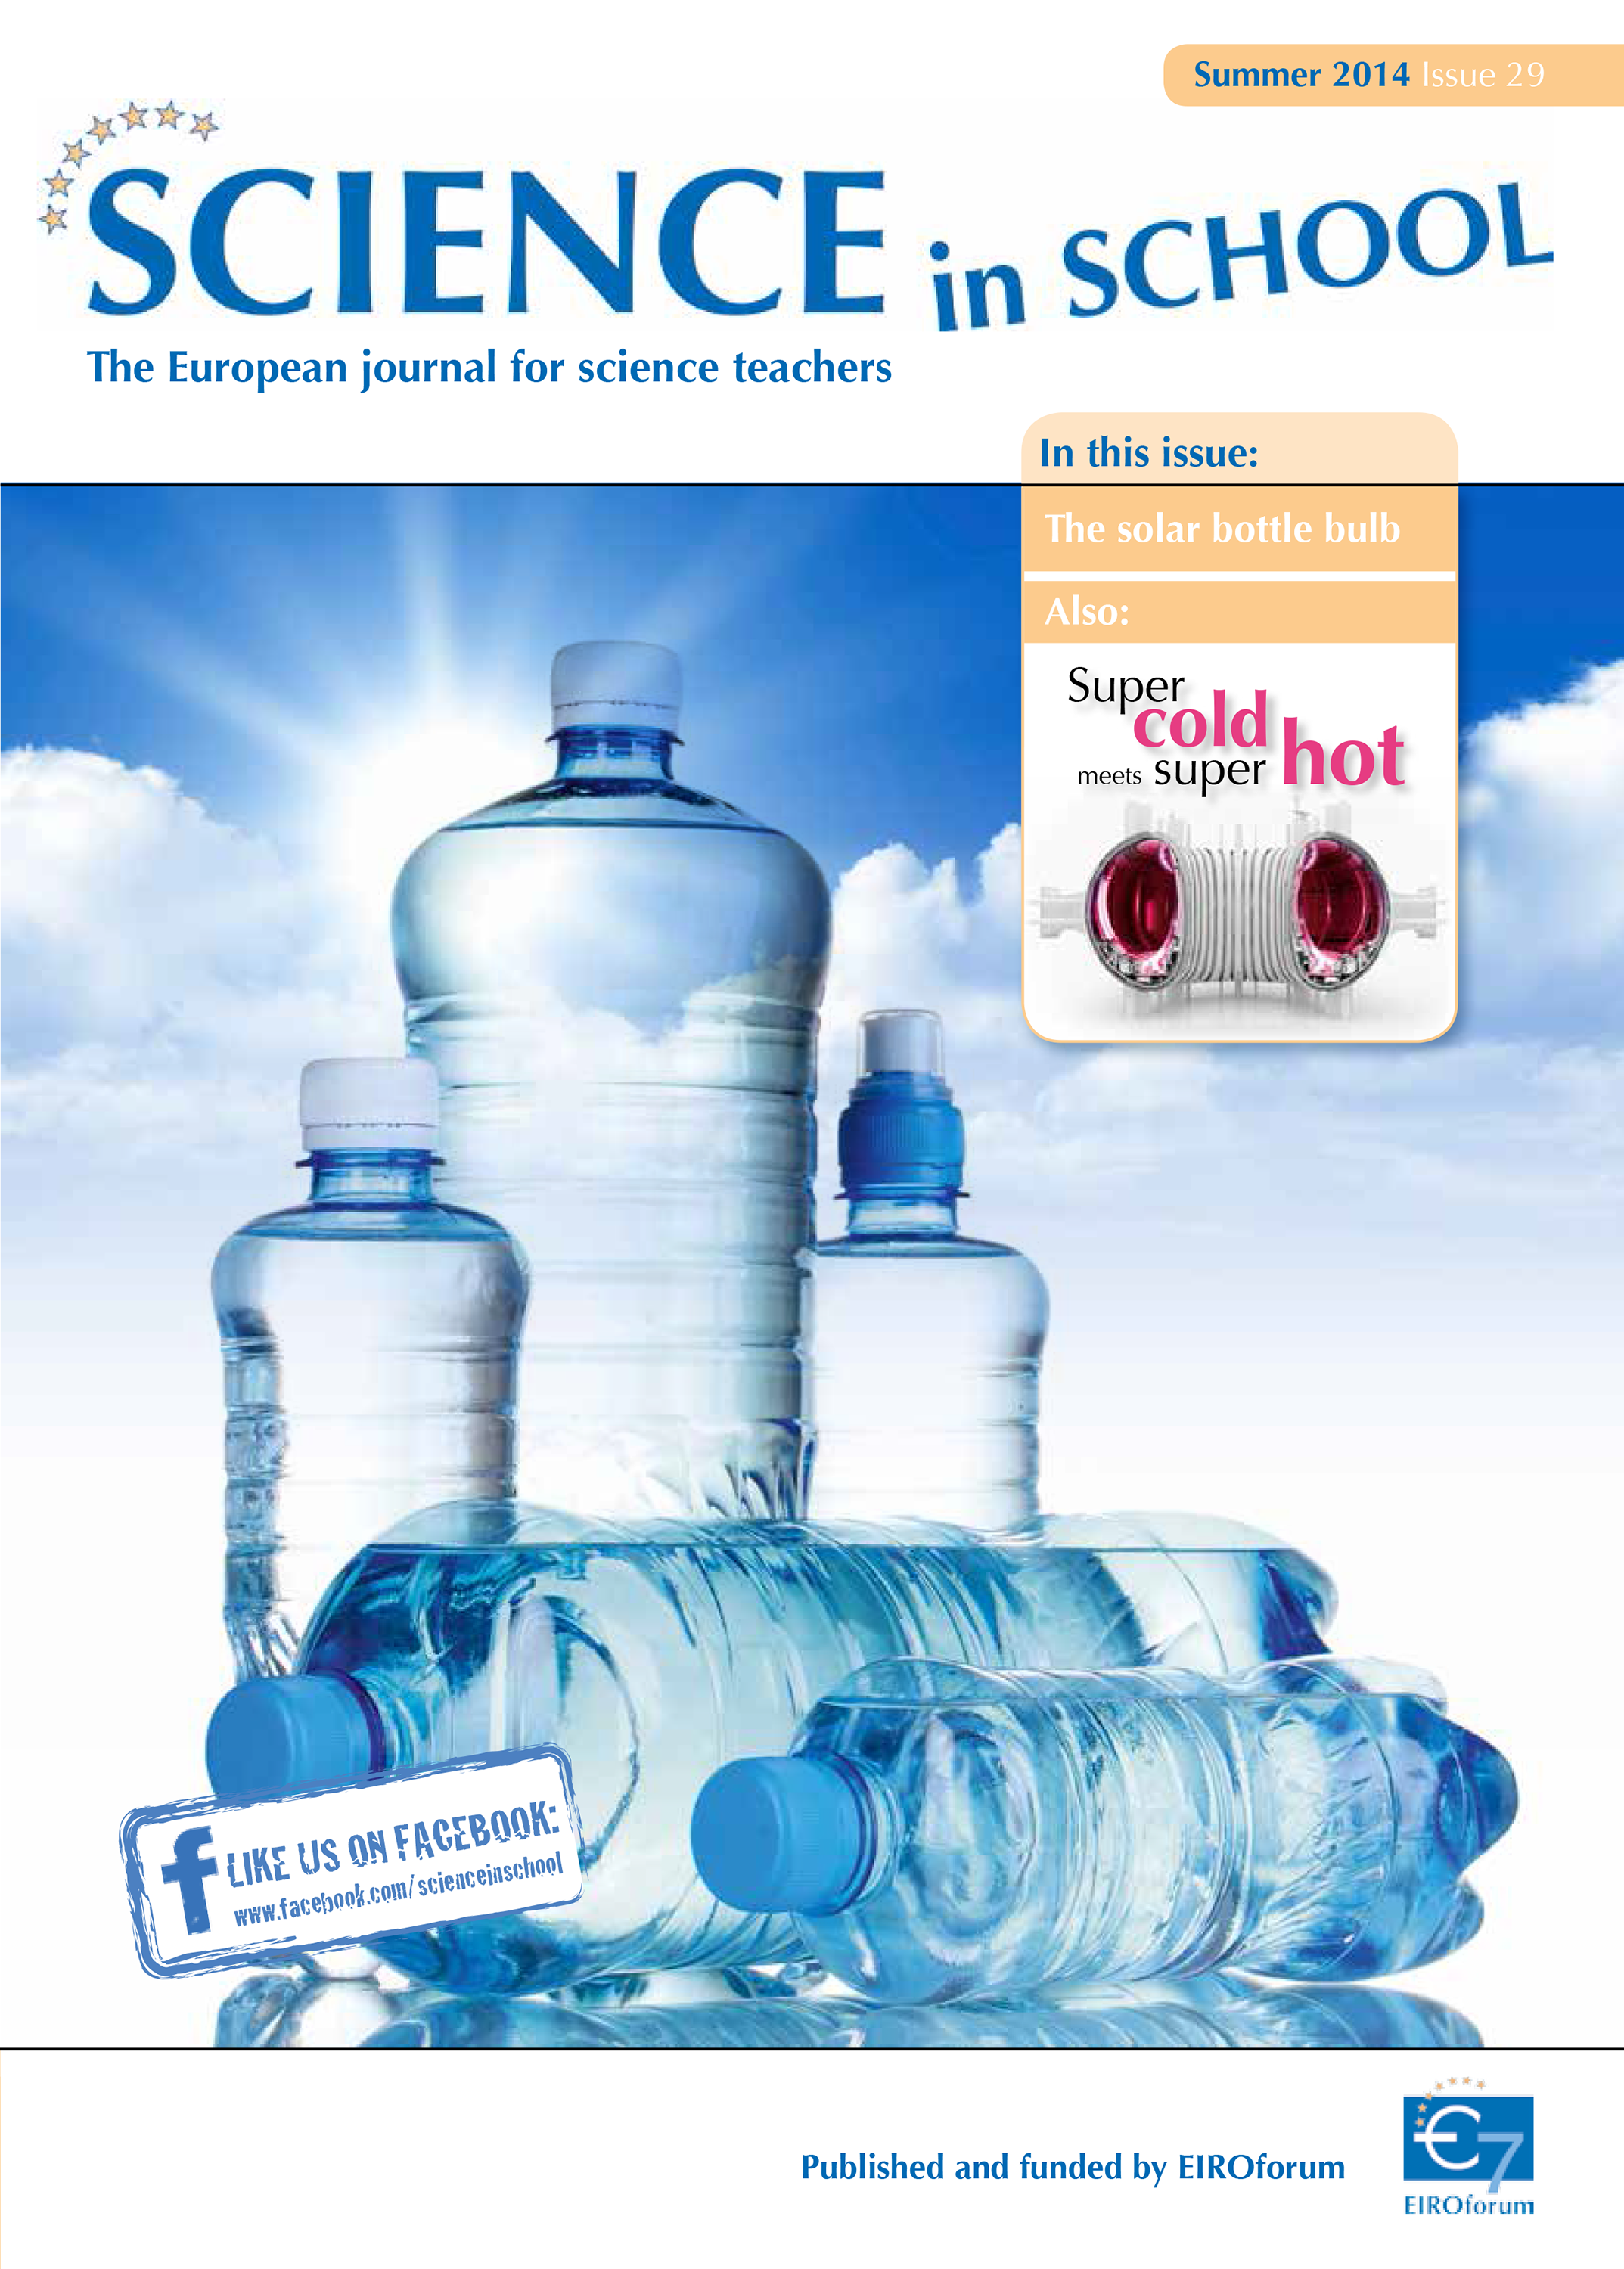

Cover of Science in School 29 — Summer 2014

Science in School aims to promote inspiring science teaching by encouraging communication between teachers, scientists, and everyone else involved in European science education. It is published by EIROforum, a collaboration between eight European intergovernmental scientific research organisations, of which ESO is a member. The journal addresses science teaching both across Europe and across disciplines: highlighting the best in teaching and cutting-edge research.

Read more about Science in School at: http://www.scienceinschool.org/

Read this issue online at: http://www.scienceinschool.org/2014/issue29

Credit: ESO